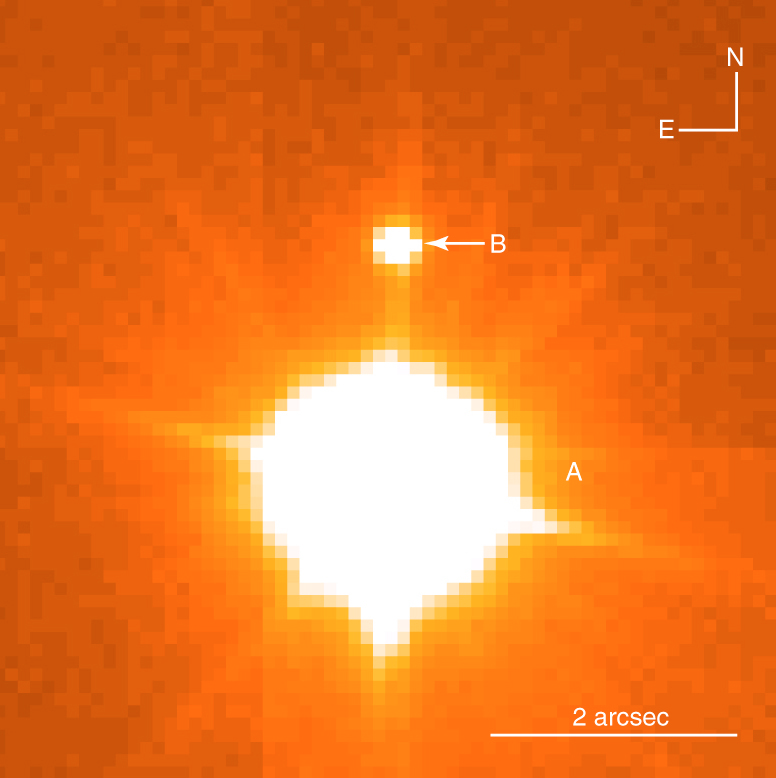

Young brown dwarf in TWA-5 system

An image of TWA-5 A (lower, bright object) and TWA-5 B (upper), taken with the FORS-2 multi-mode instrument at the 8.2-m VLT/KUEYEN telescope on 21 February 2000. The integration time was 1 second through an I-band filter (wavelength 900 nm) with the high-resolution collimator (0.1 arcsec per pixel). The image quality is 0.18 arcsec FWHM (full-width-half maximum). The lines emerging from the bright image are caused by optical reflection in the telescope. The angular distance is 2 arcsec, cf. the indicated scale.

Credit: ESO